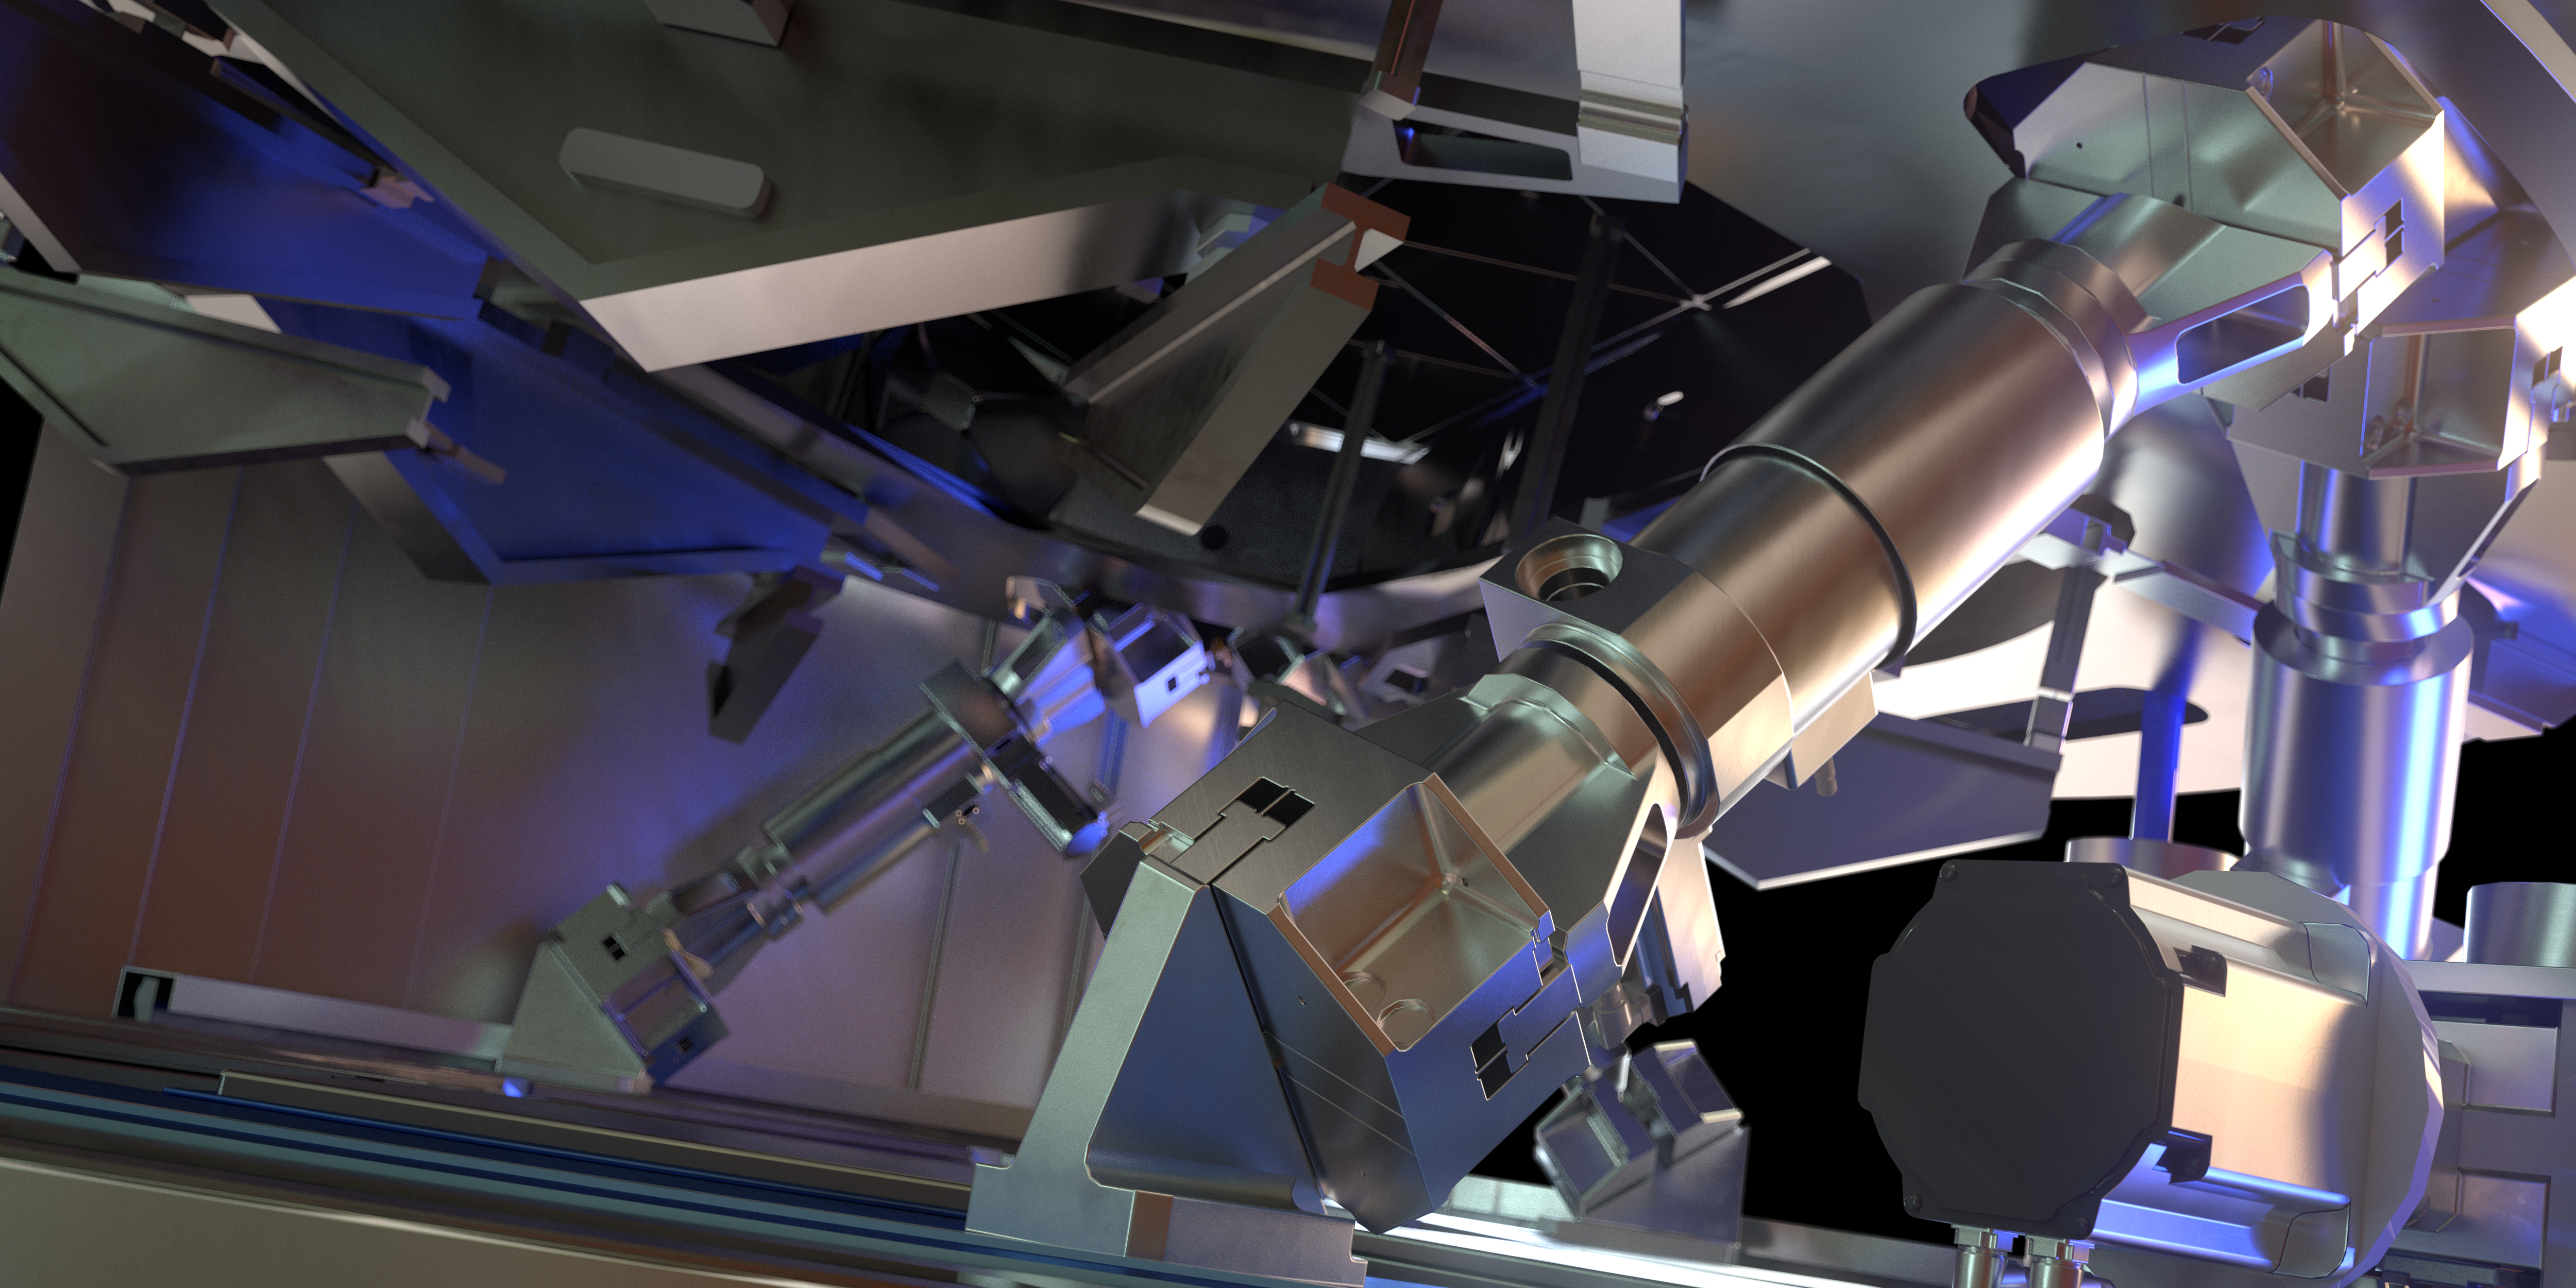

Rendering of M4

This image is a rendering of M4, the main adaptive mirror of the Extremely Large Telescope (ELT). The term “adaptive mirror” means that the mirror's surface can be deformed to correct for atmospheric turbulence, as well as for the fast vibration of the telescope structure induced by its motion and the wind.

The ELT, the world's biggest eye on the sky, will have a pioneering five-mirror optical system that will allow it to unveil the Universe in unprecedented detail.

Credit: ESO